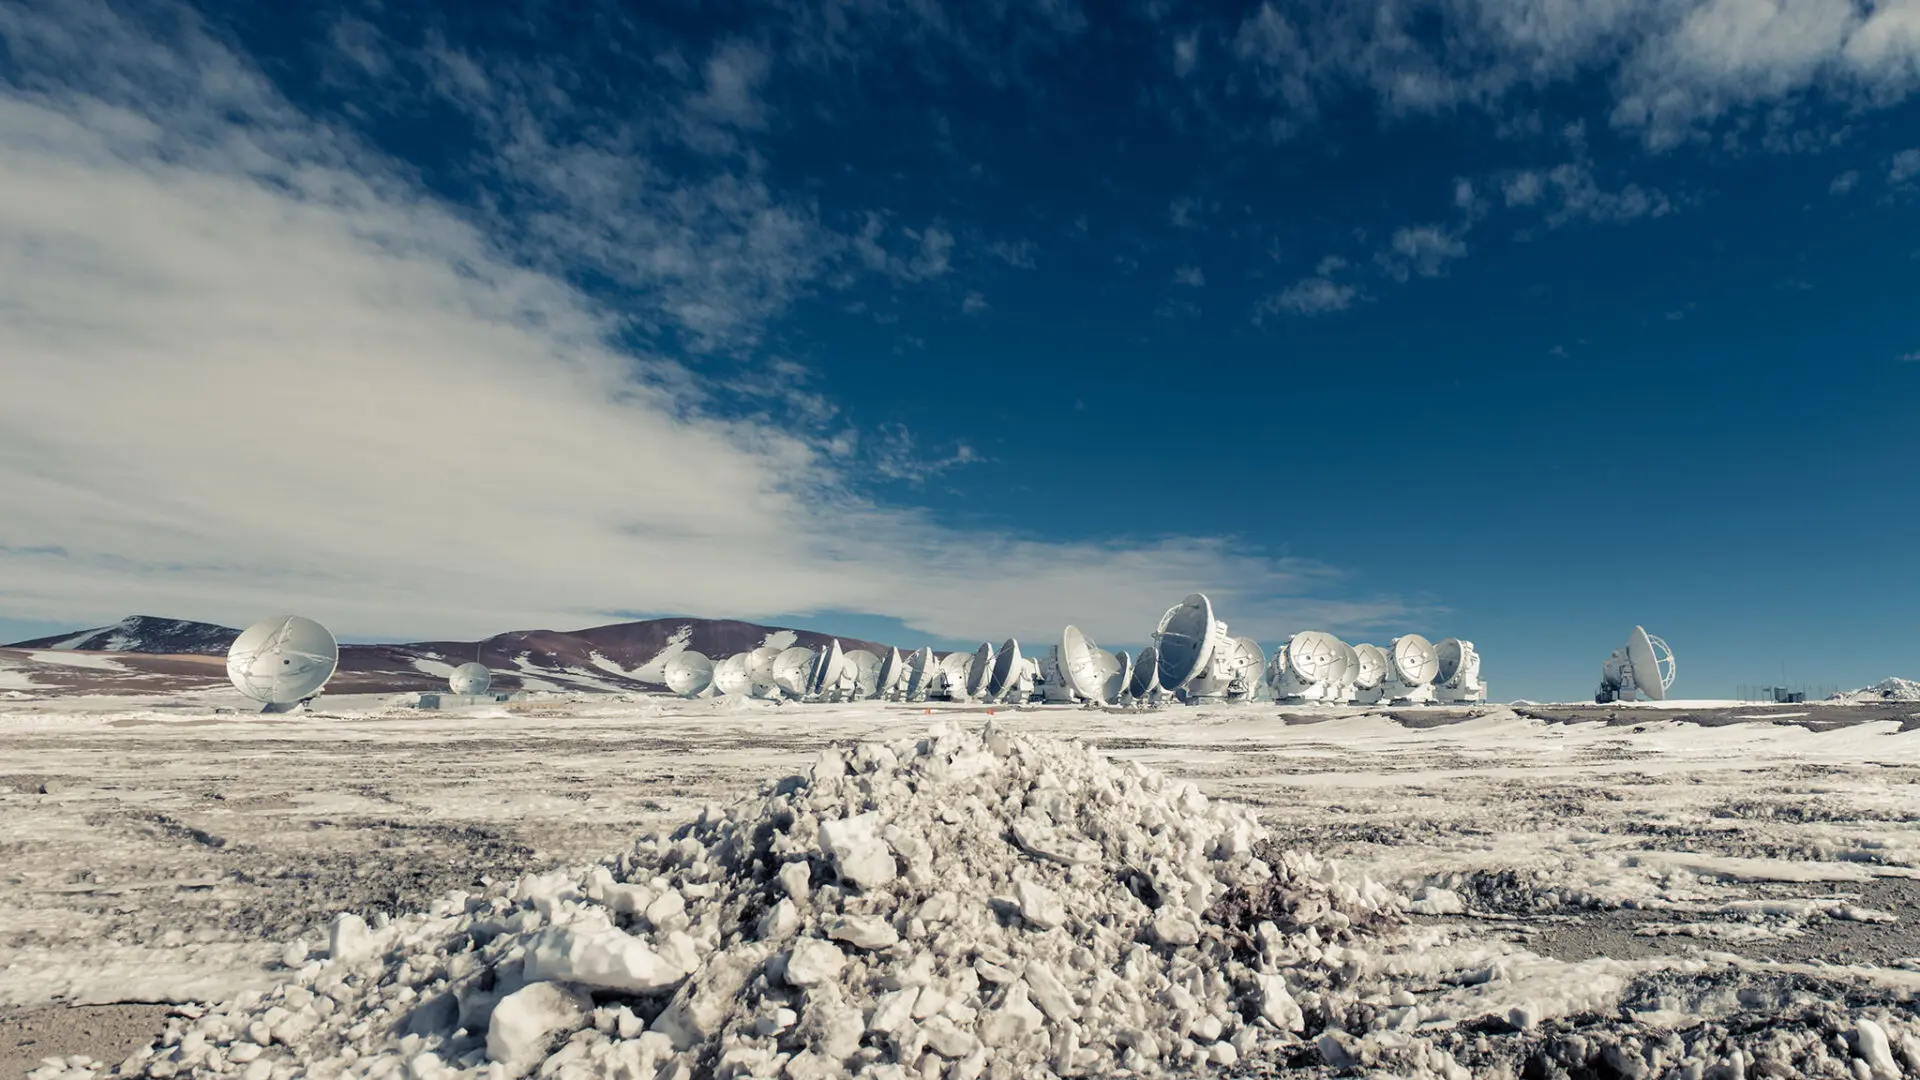

After several days of band weather with snowstorms.

After several days of band weather with snowstorms, low temperatures and high winds, the antennas of the ALMA Observatory are being recovered back to operations.

Credit: Sergio Otárola - ALMA (ESO/NAOJ/NRAO)